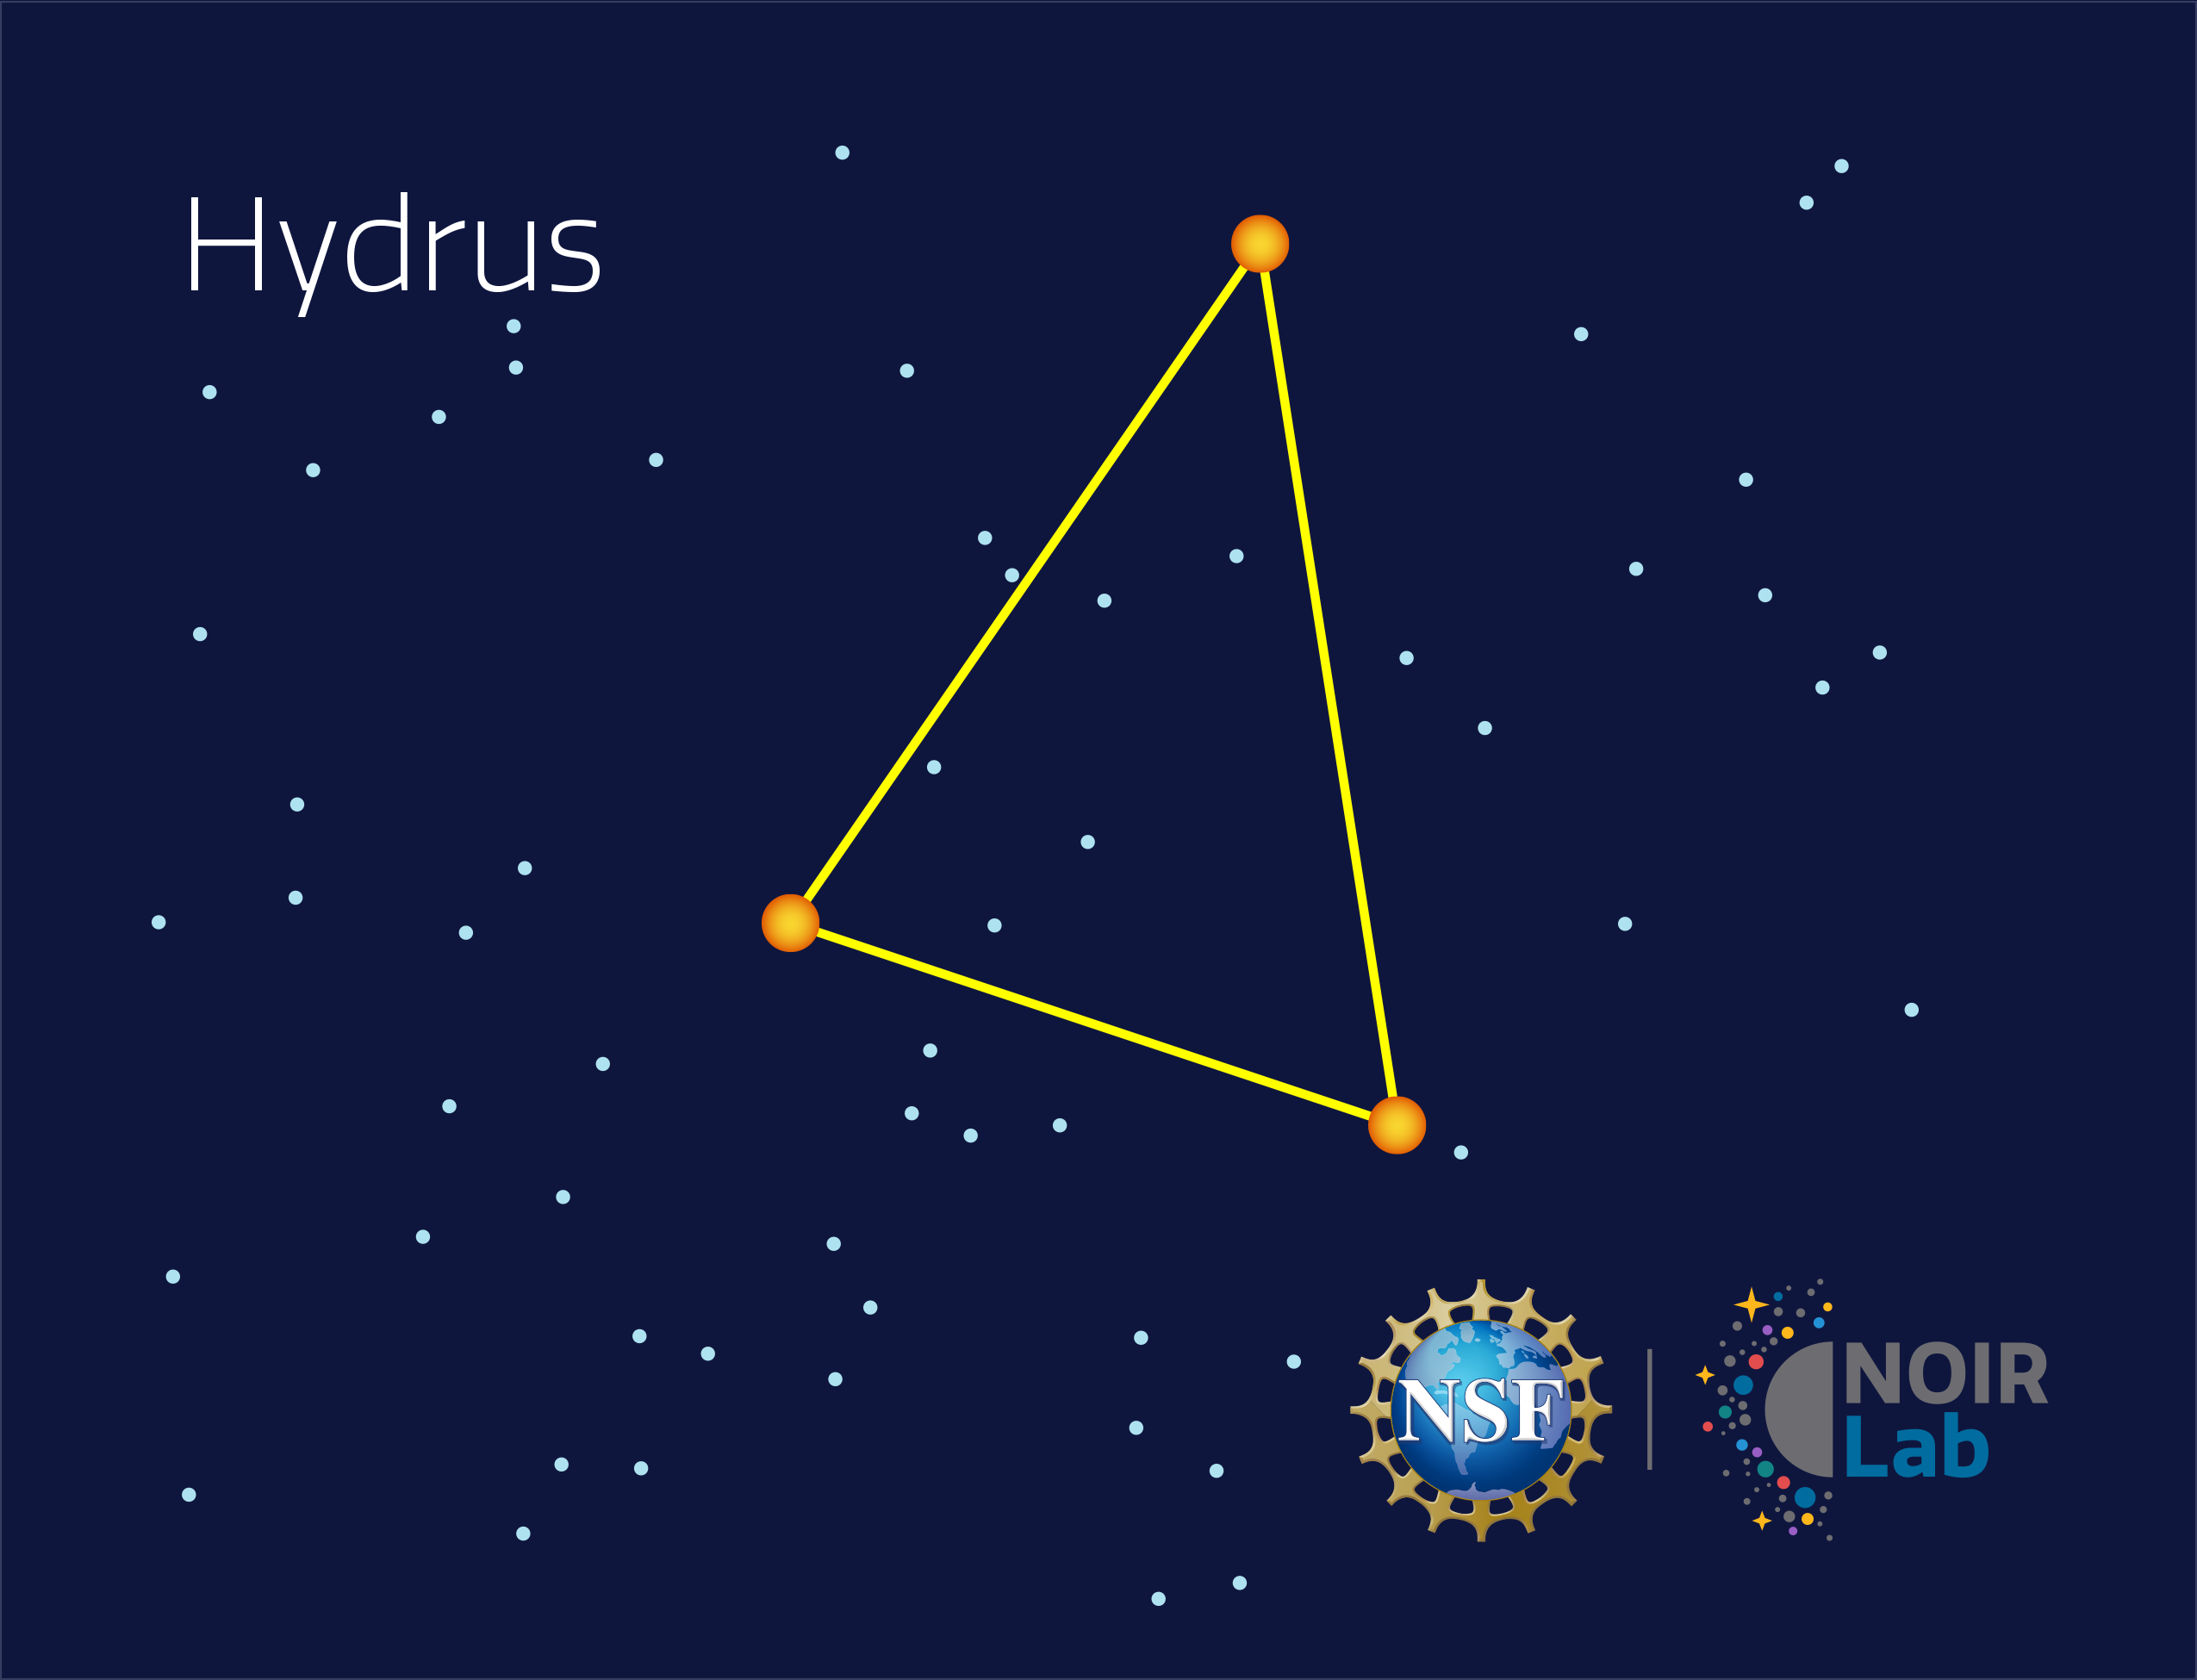

Hydrus

Credit: NOIRLab